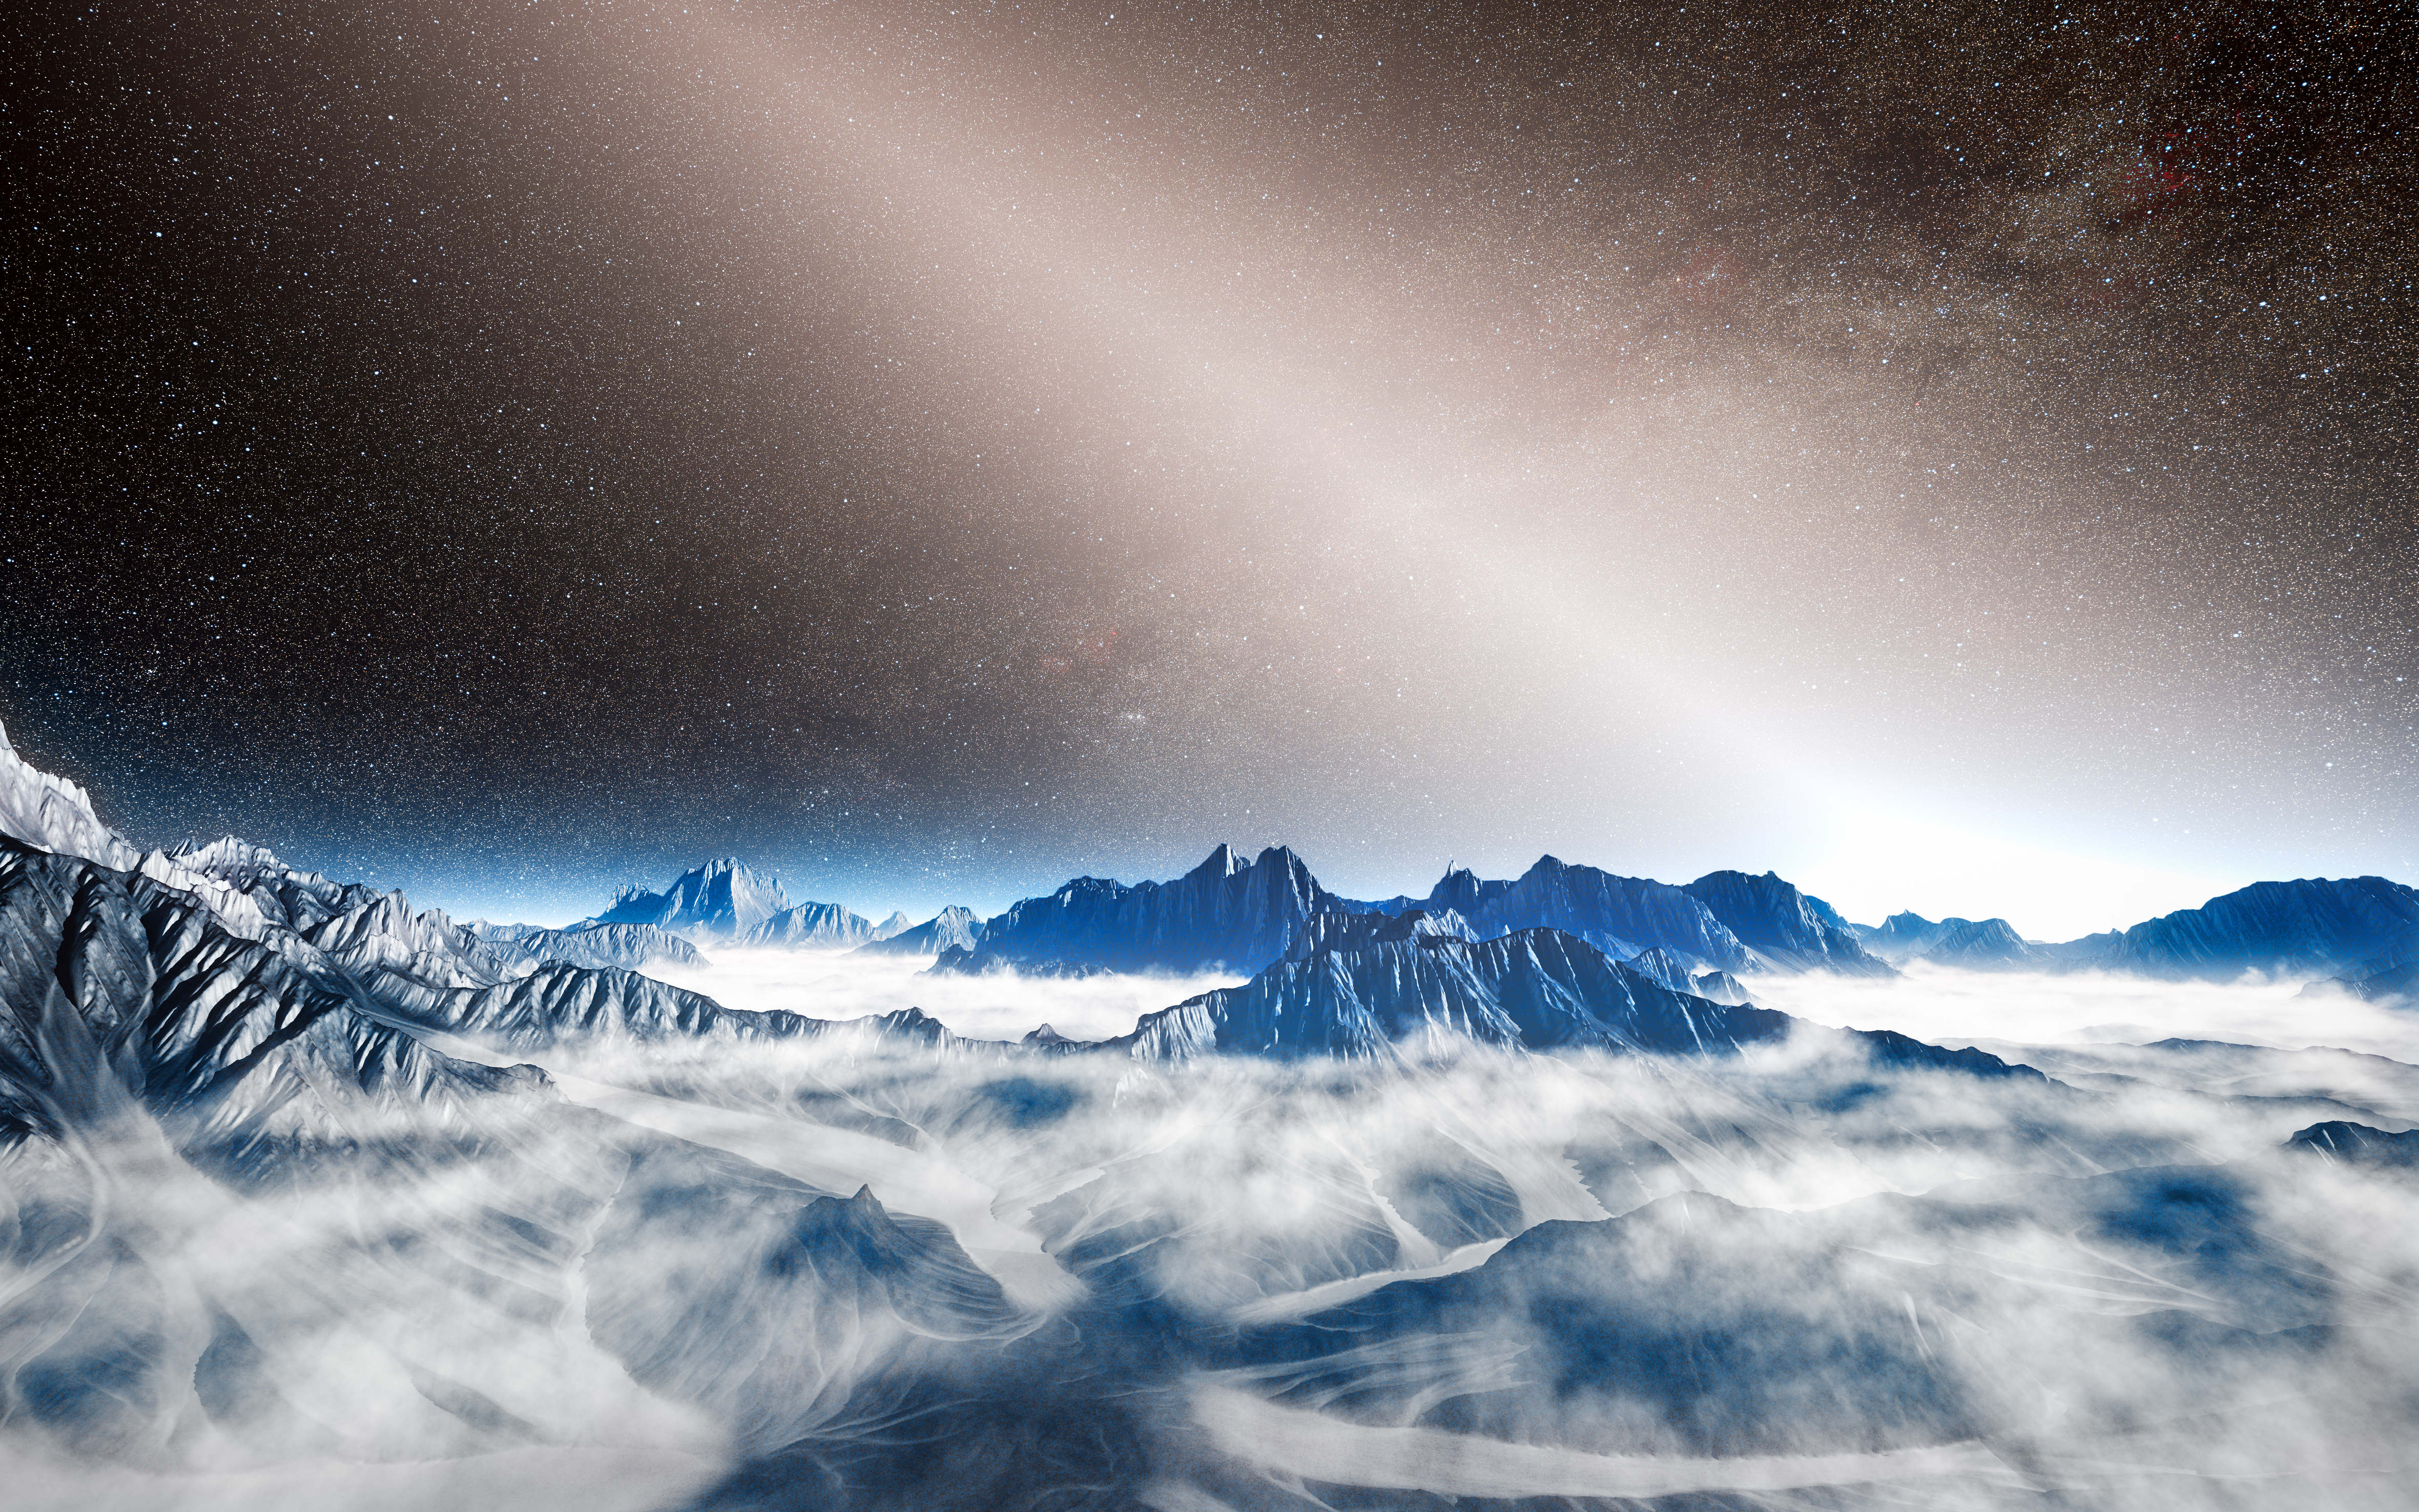

Artist’s impression of bright exozodiacal light

This artist’s view from an imagined planet around a nearby star shows the brilliant glow of exozodiacal light extending up into the sky and swamping the Milky Way. This light is starlight reflected from hot dust created as the result of collisions between asteroids, and the evaporation of comets. The presence of such thick dust clouds in the inner regions around some stars may pose an obstacle to the direct imaging of Earth-like planets in the future.

Credit: ESO/L. Calçada